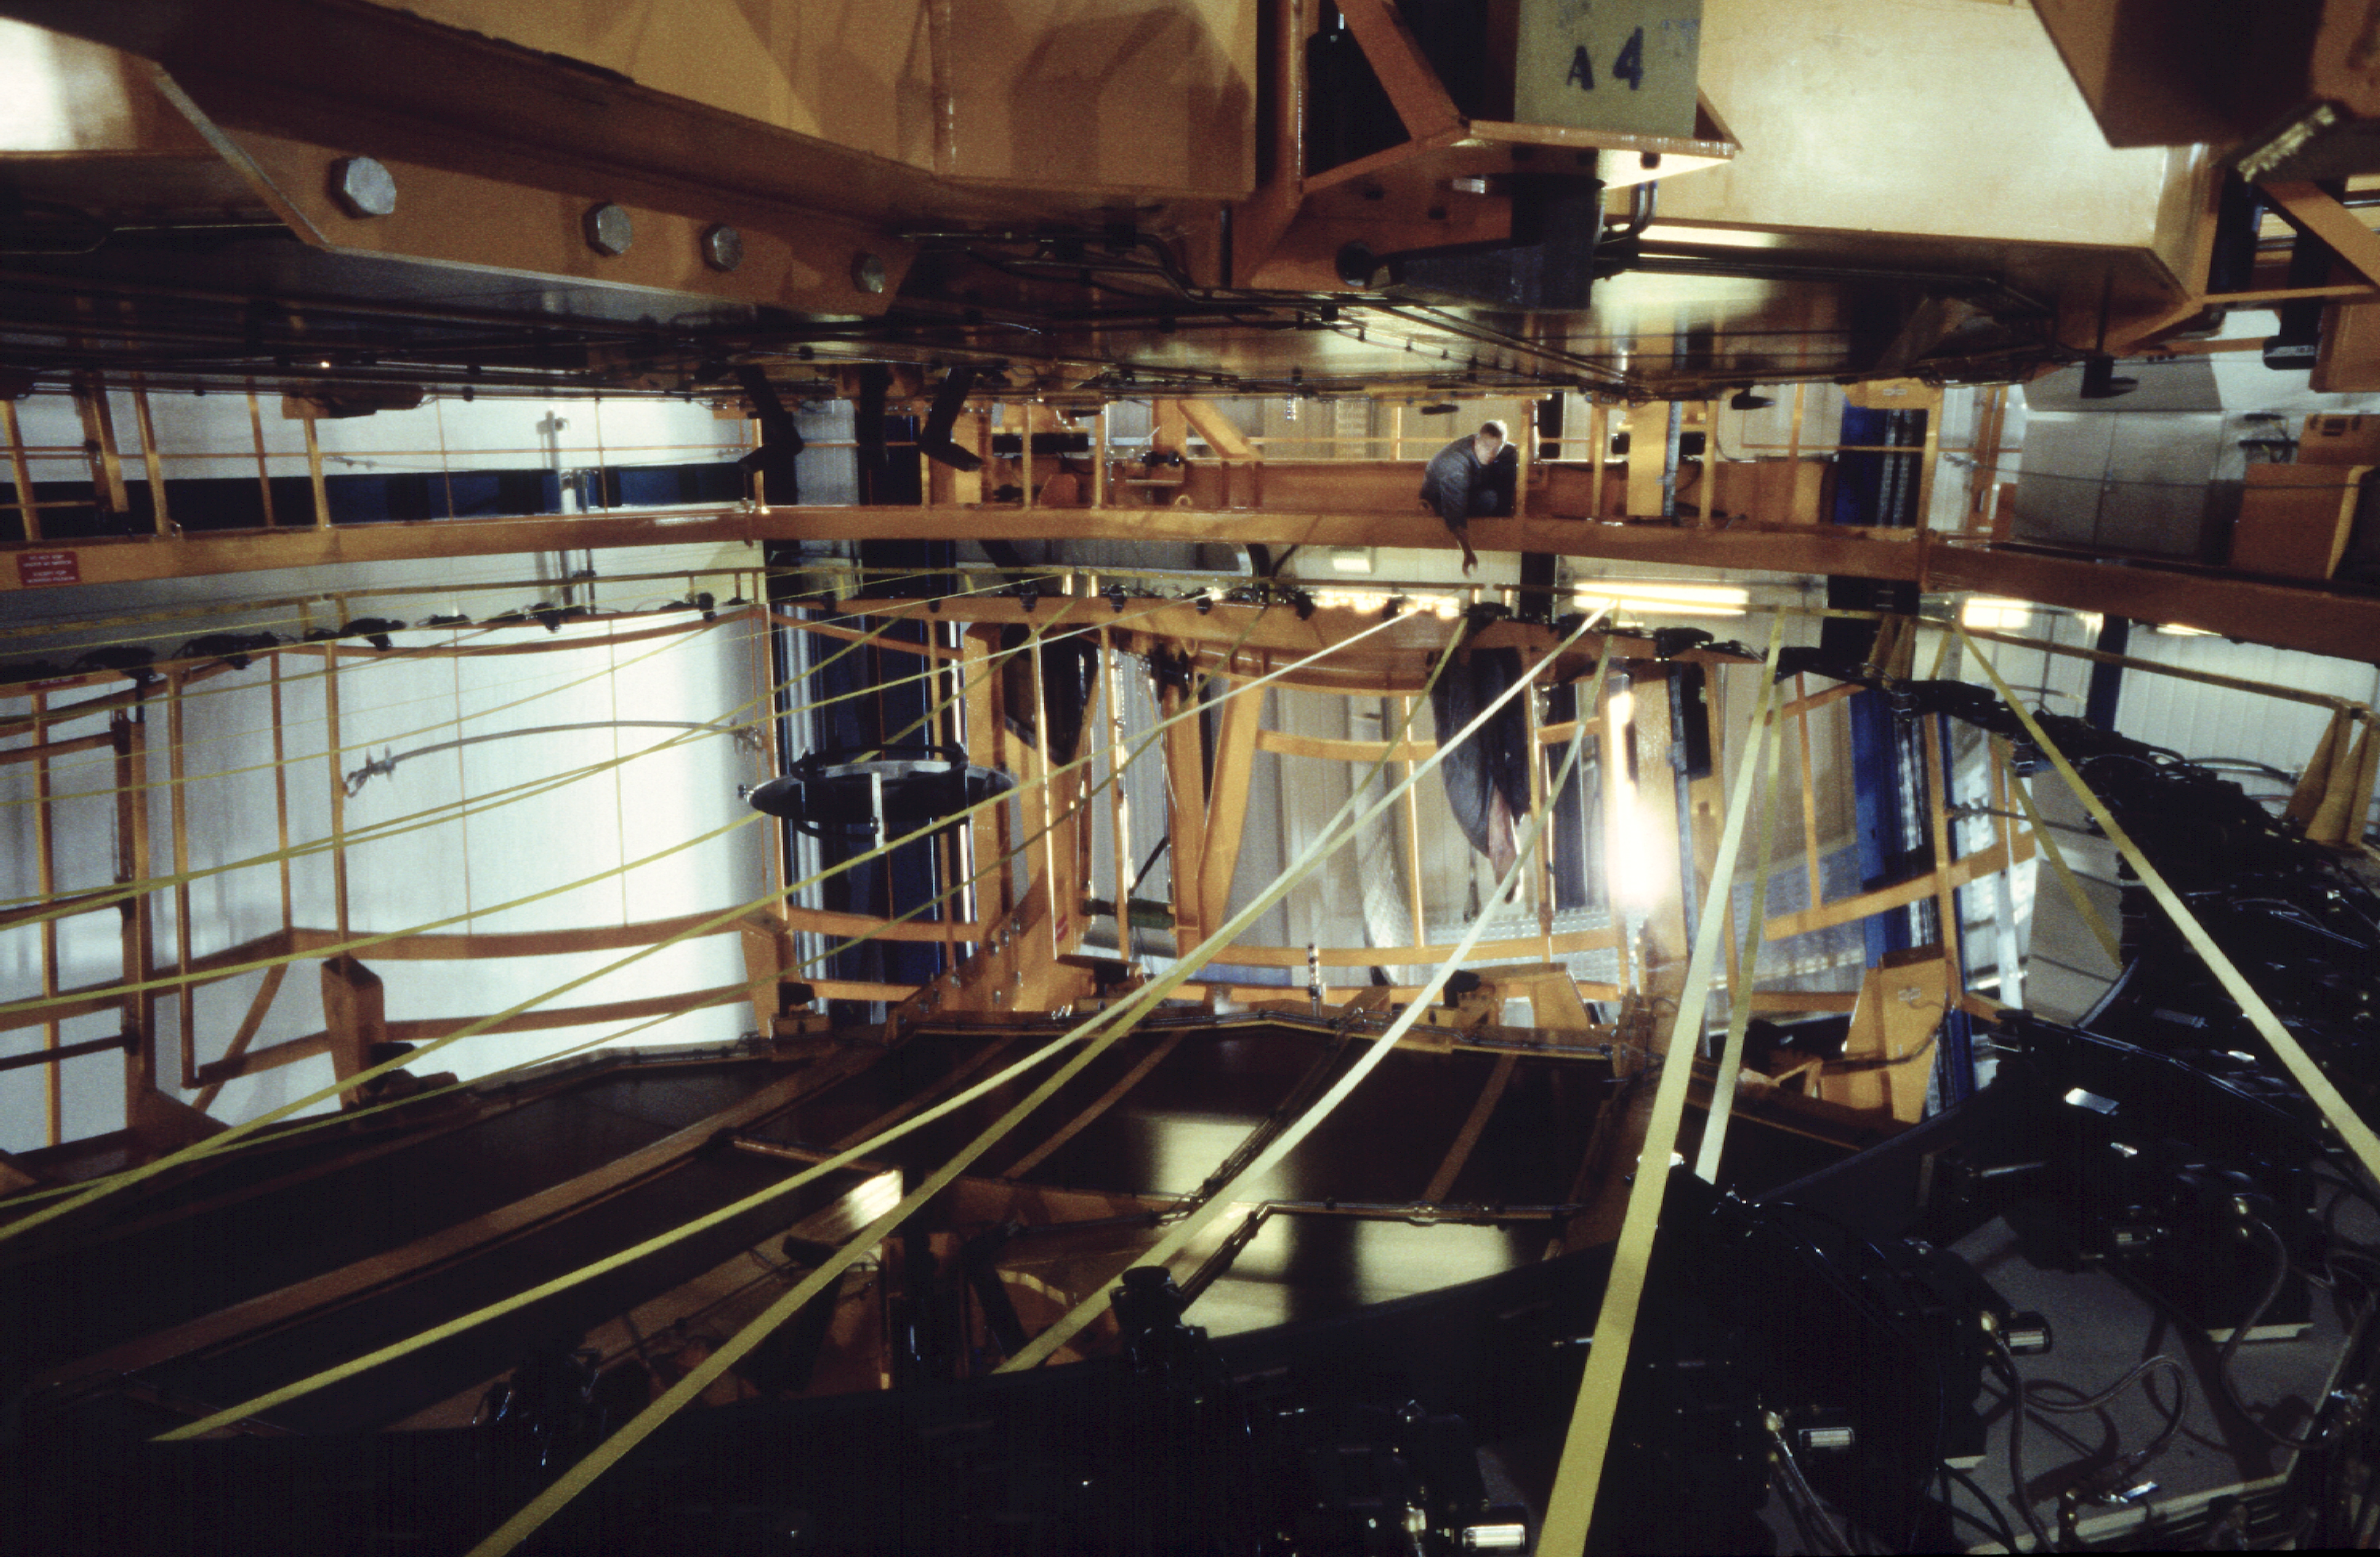

Coated and ready for transportation

After having been successfully coated, the mirror of the VLT/KUEYEN is covered and prepared for the transport back to the telescope. (Photo obtained on March 16, 2000).

Astronomical mirrors must be regularly coated in order to retain their ability to reflect light efficiently. ANTU and KUEYEN, the two first VLT Unit Telescopes to enter into operation did so while construction work was still ongoing at the top of Paranal. During this period, there was unsually much dust in the air, some of which was deposited on the large mirrors of these two telescopes. It was therefore decided to re-aluminize these mirrors when the work was over. This was done in February and March 2000. For this delicate operation, the mirror cell with the 22-tonnes, 8.2-m Zerodur mirror is removed from the telescope and wrapped in a protective cover. It is then moved out of the telescope enclosure and placed on a carriage that is hauled down the mountain to the Mirror Maintenance Building (MMB). Here the old aluminium layer is removed and the mirror is carefully washed, before it is placed in the Coating Tank. A new and clean aluminium layer is deposited by the sputtering technique. After careful checking, the mirror is brought back to the telescope and mounted. This photo was obtained at the time when KUEYEN's mirror was undergoing this process.

Credit: ESO